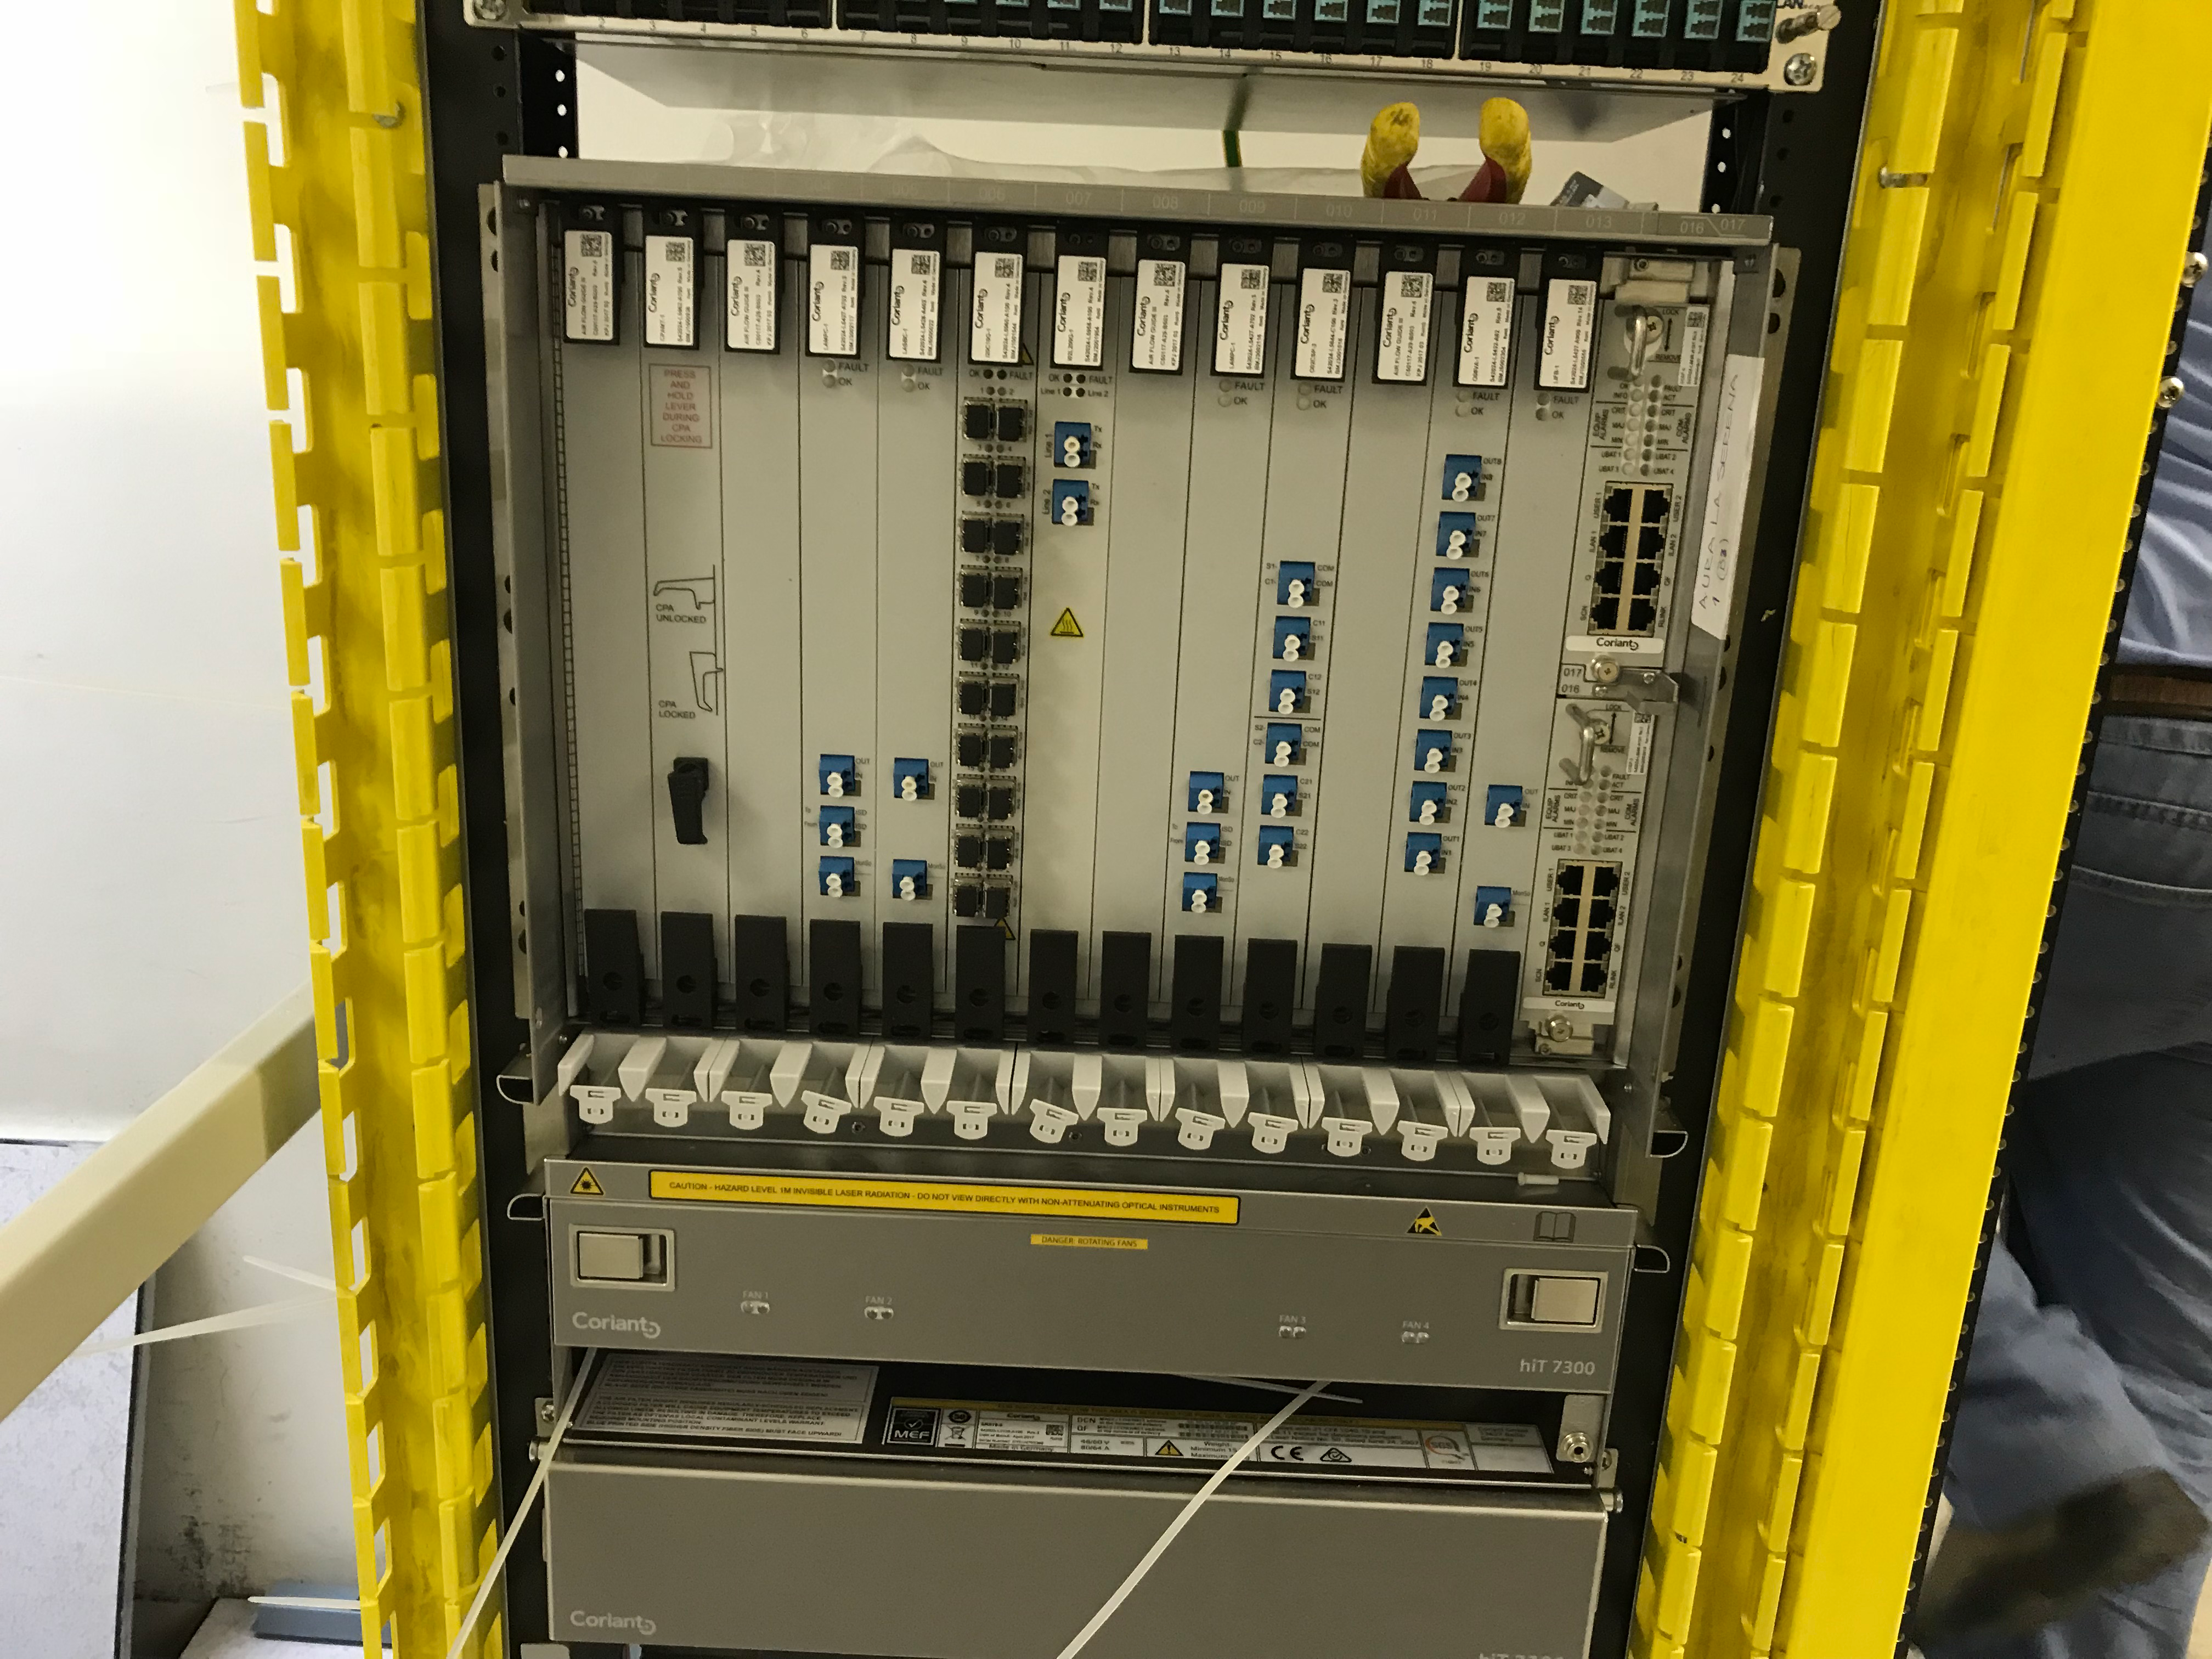

DWDM Installation Project - La Serena

LSST’s fiber-optic network came one milestone closer to activation last week; the AURA LSST Dense Wavelength Division Multiplexing (DWDM) Network Equipment that LSST will use initially was installed in several key locations.

Credit: Rubin Observatory/NSF/AURA